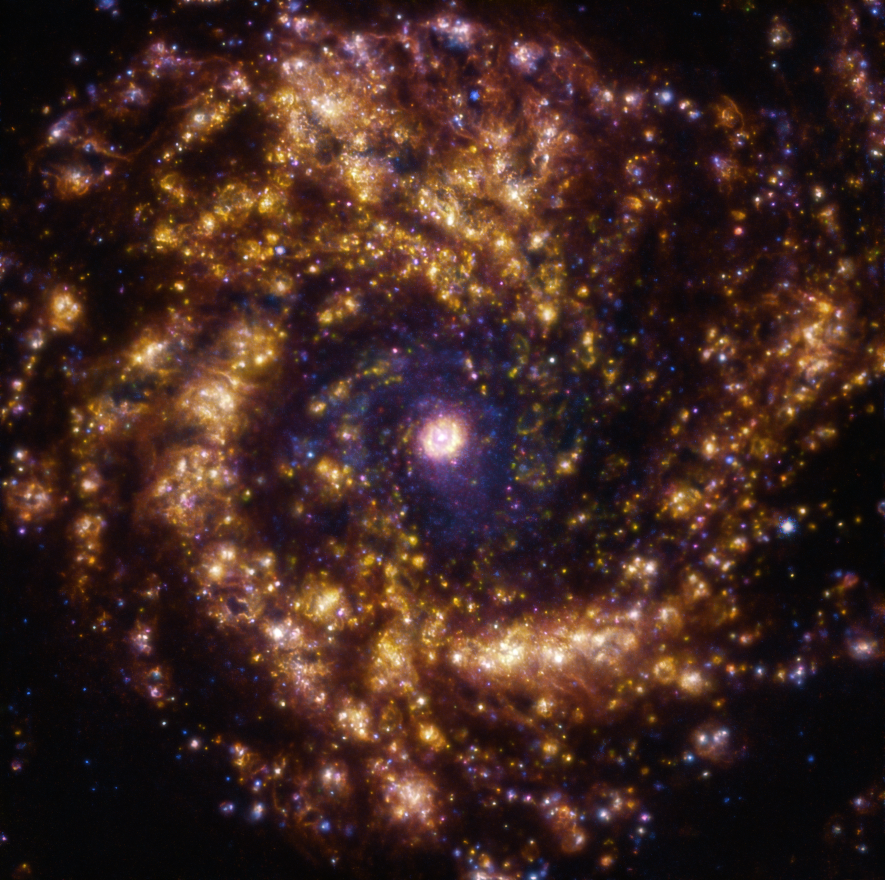

The golden era to study stellar births

This week, we feature an image of the spiral galaxy NGC 4303, also known as Messier 61, which is one of the largest galactic members of the Virgo Cluster. Being a so-called starburst galaxy, it has an unusually high amount of stars being born, and has been used by astronomers as a laboratory to better understand the fascinating phenomena of star formation.

Stars form when clouds of cold gas collapse. The energetic radiation from newly born stars will heat and ionise the surrounding remaining gas. The ionised gas will shine, acting as a beacon of ongoing star formation. In this stunning and jewel-like image, this glowing gas can be seen as the whirlpool of gold: the direct traces of stars being born.

The golden glow is a result of combining observations taken at different wavelengths of light with the Multi-Unit Spectroscopic Explorer (MUSE) instrument on ESO’s Very Large Telescope (VLT) in Chile. Here gas clouds of ionised oxygen, hydrogen and sulphur are shown in blue, green and red, respectively. The observations are done as part of the Physics at High Angular resolution in Nearby GalaxieS (PHANGS) project, aiming to reveal nearby galaxies across all wavelengths of the electromagnetic spectrum.

Are you curious about how one goes from observations to an image like this one? Check out this ESO blog post that goes into it in more detail of the process.

Credit: ESO/PHANGS